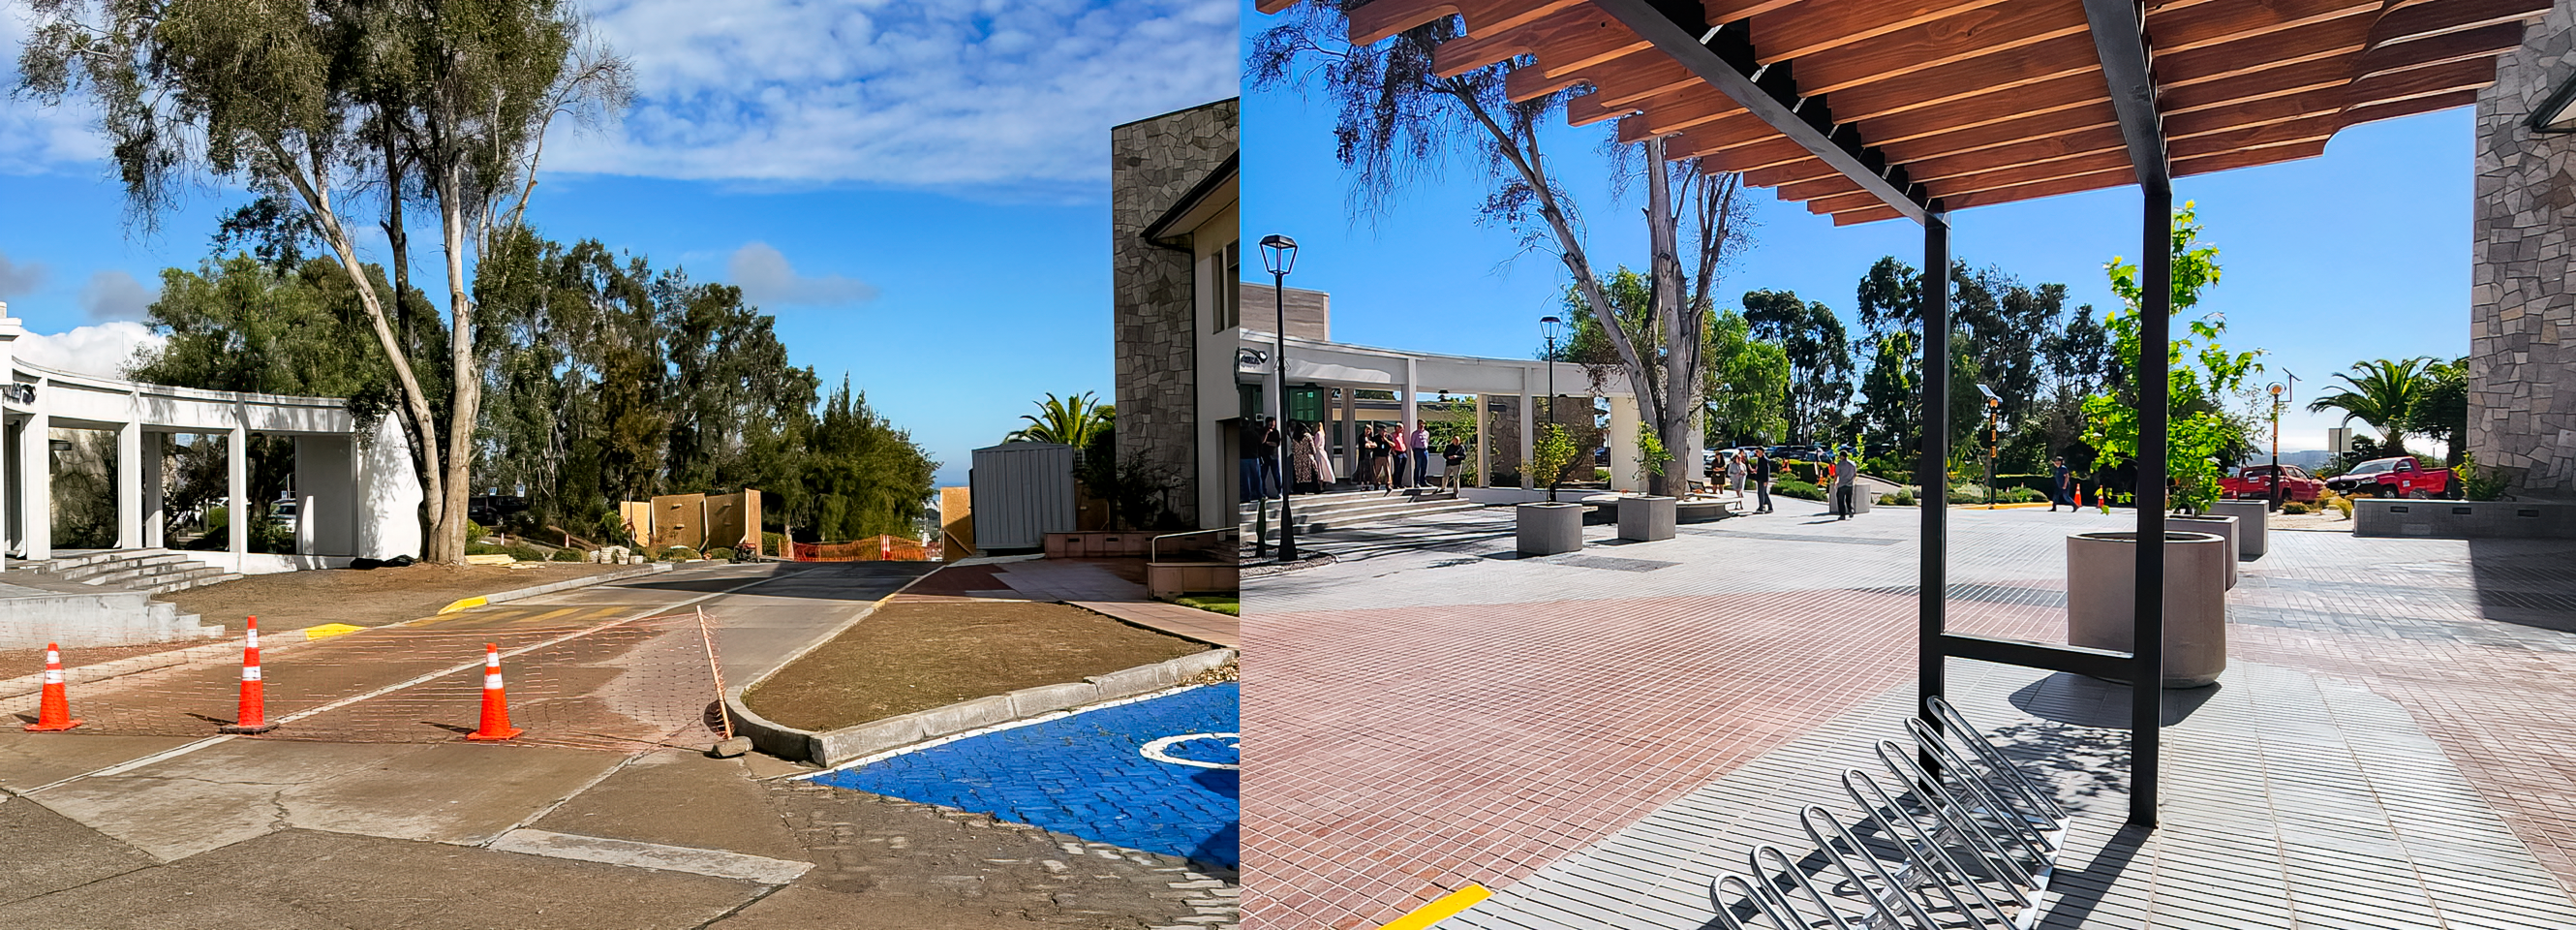

AURA Recinto Before and After

The AURA Recinto pedestrian crossing before (left) and after (right) the 2024 construction project.

Credit: NOIRLab